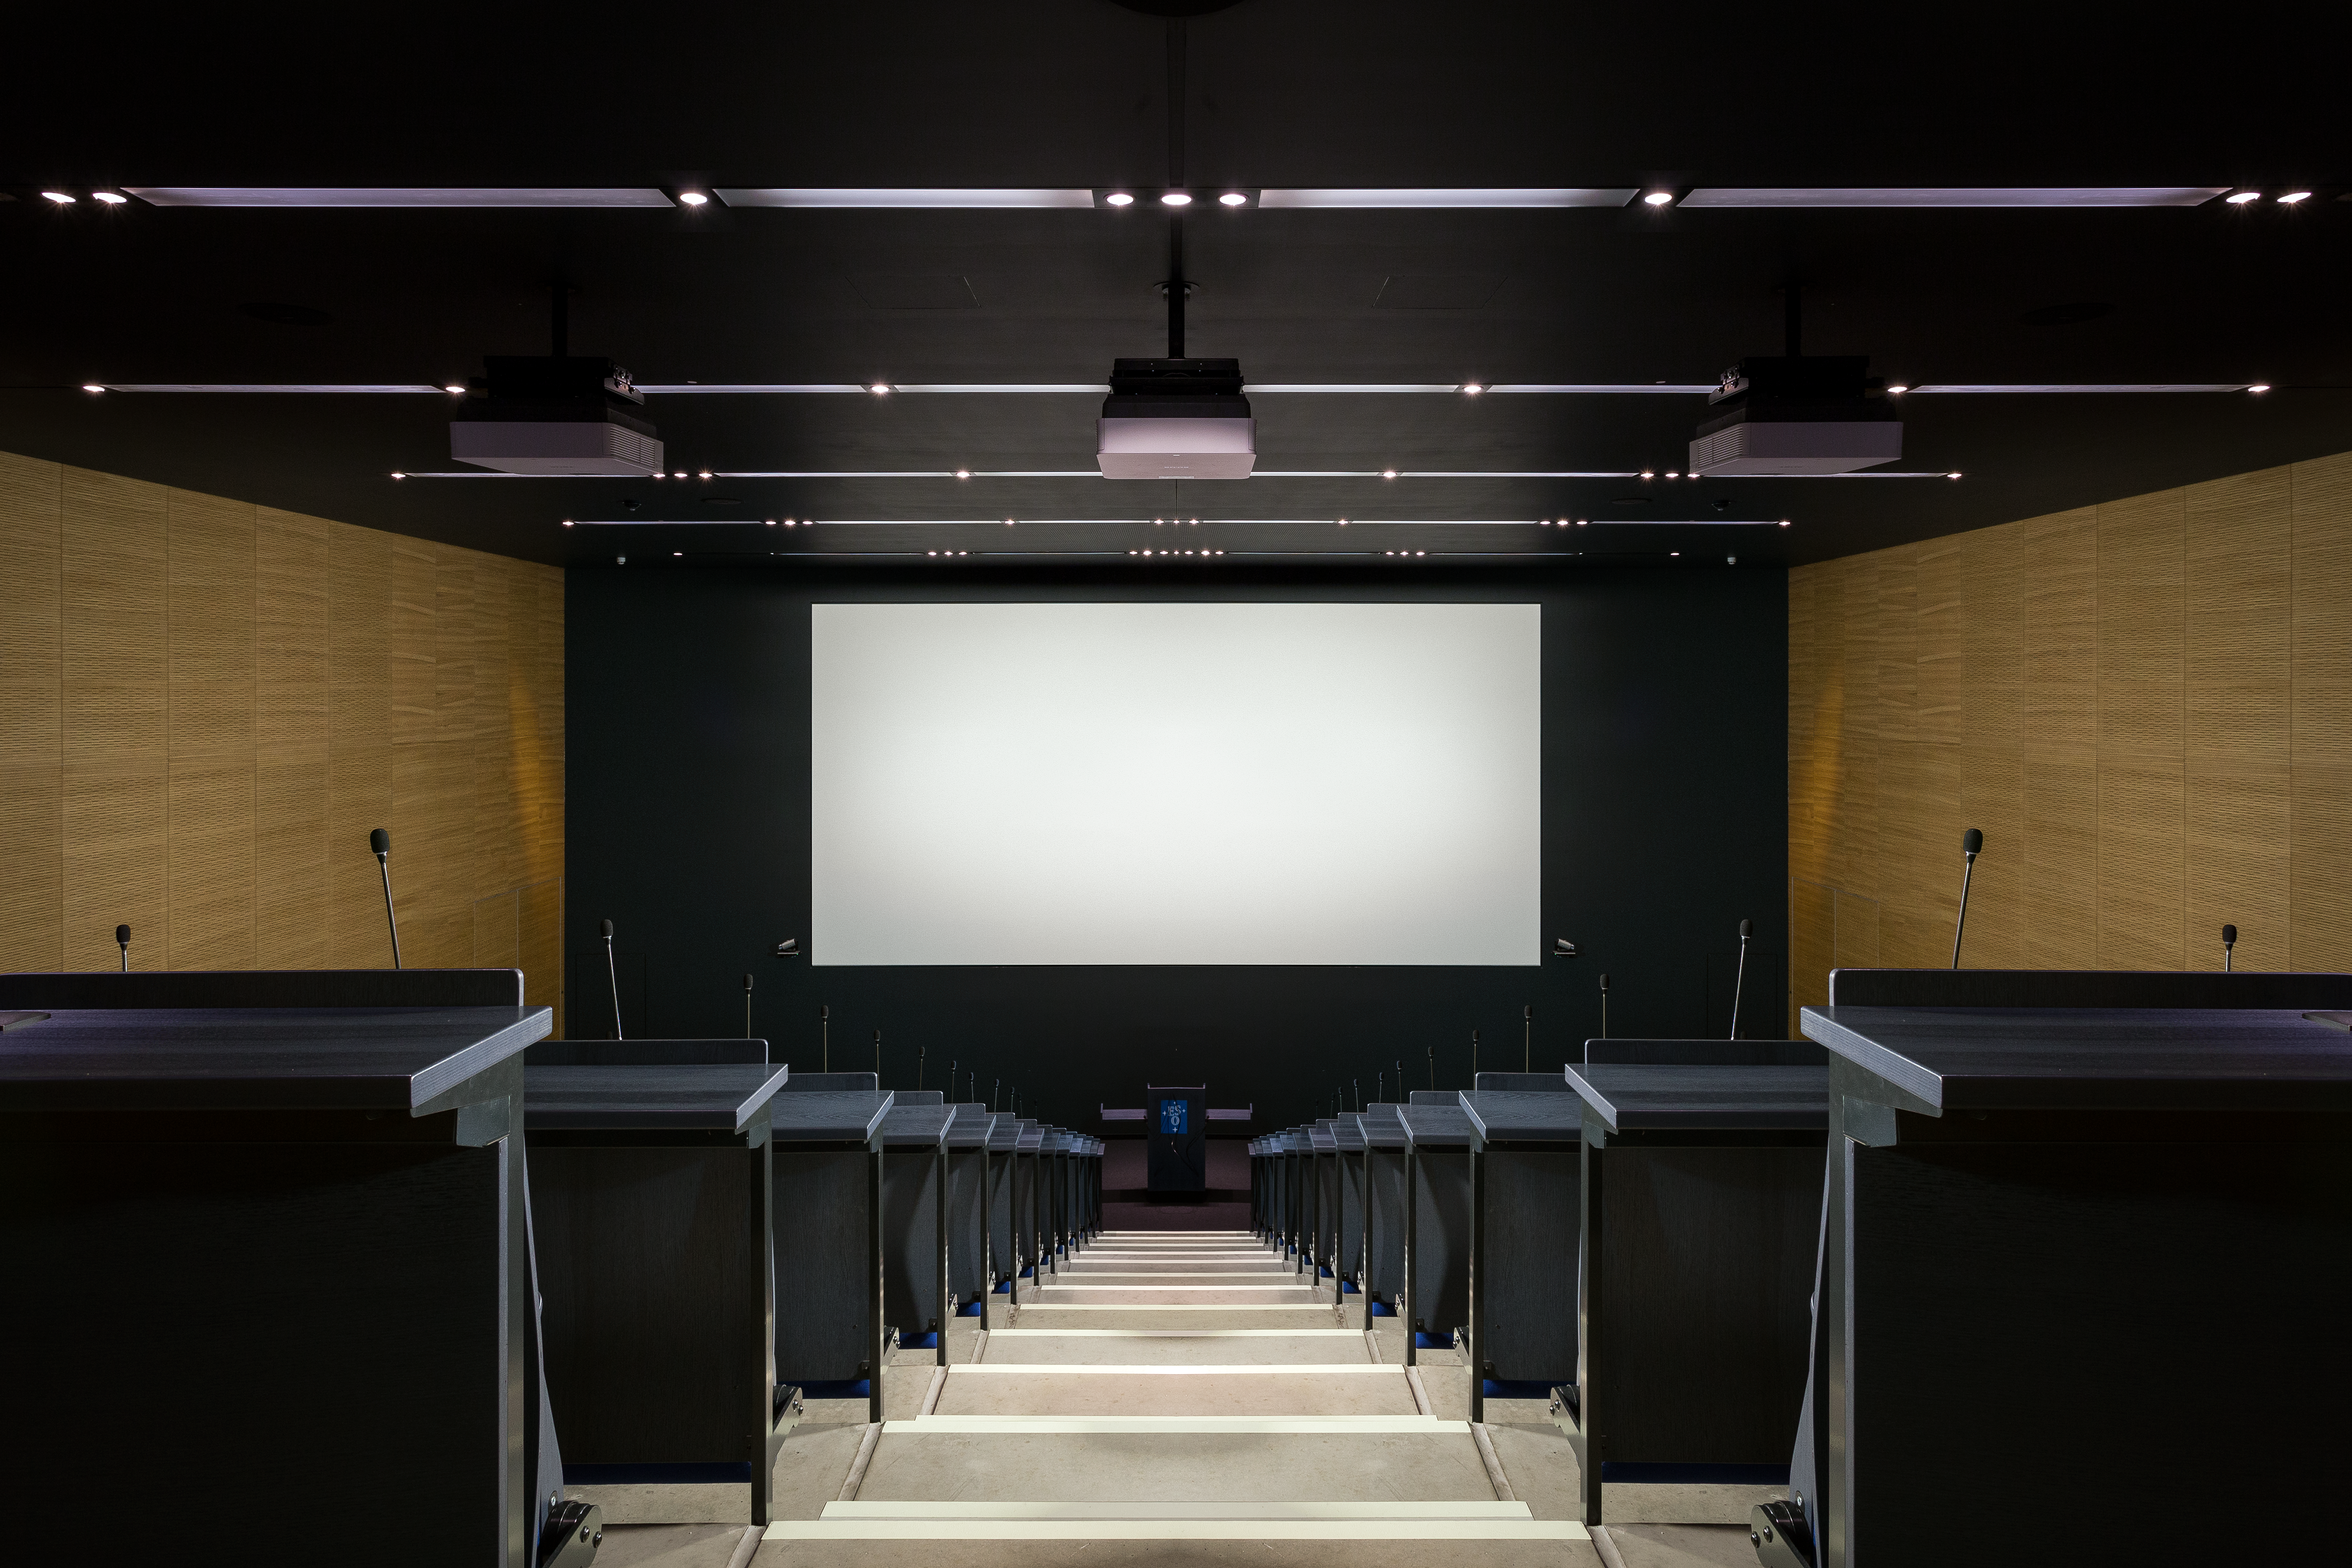

Eridanus auditorium

View of the Eridanus Auditorium at the ESO Headquarters in Garching near Munich, Germany. The Eridanus auditorium has 234 seats and enables live connections to all ESO locations worldwide.

Credit: ESO/R. Taepper